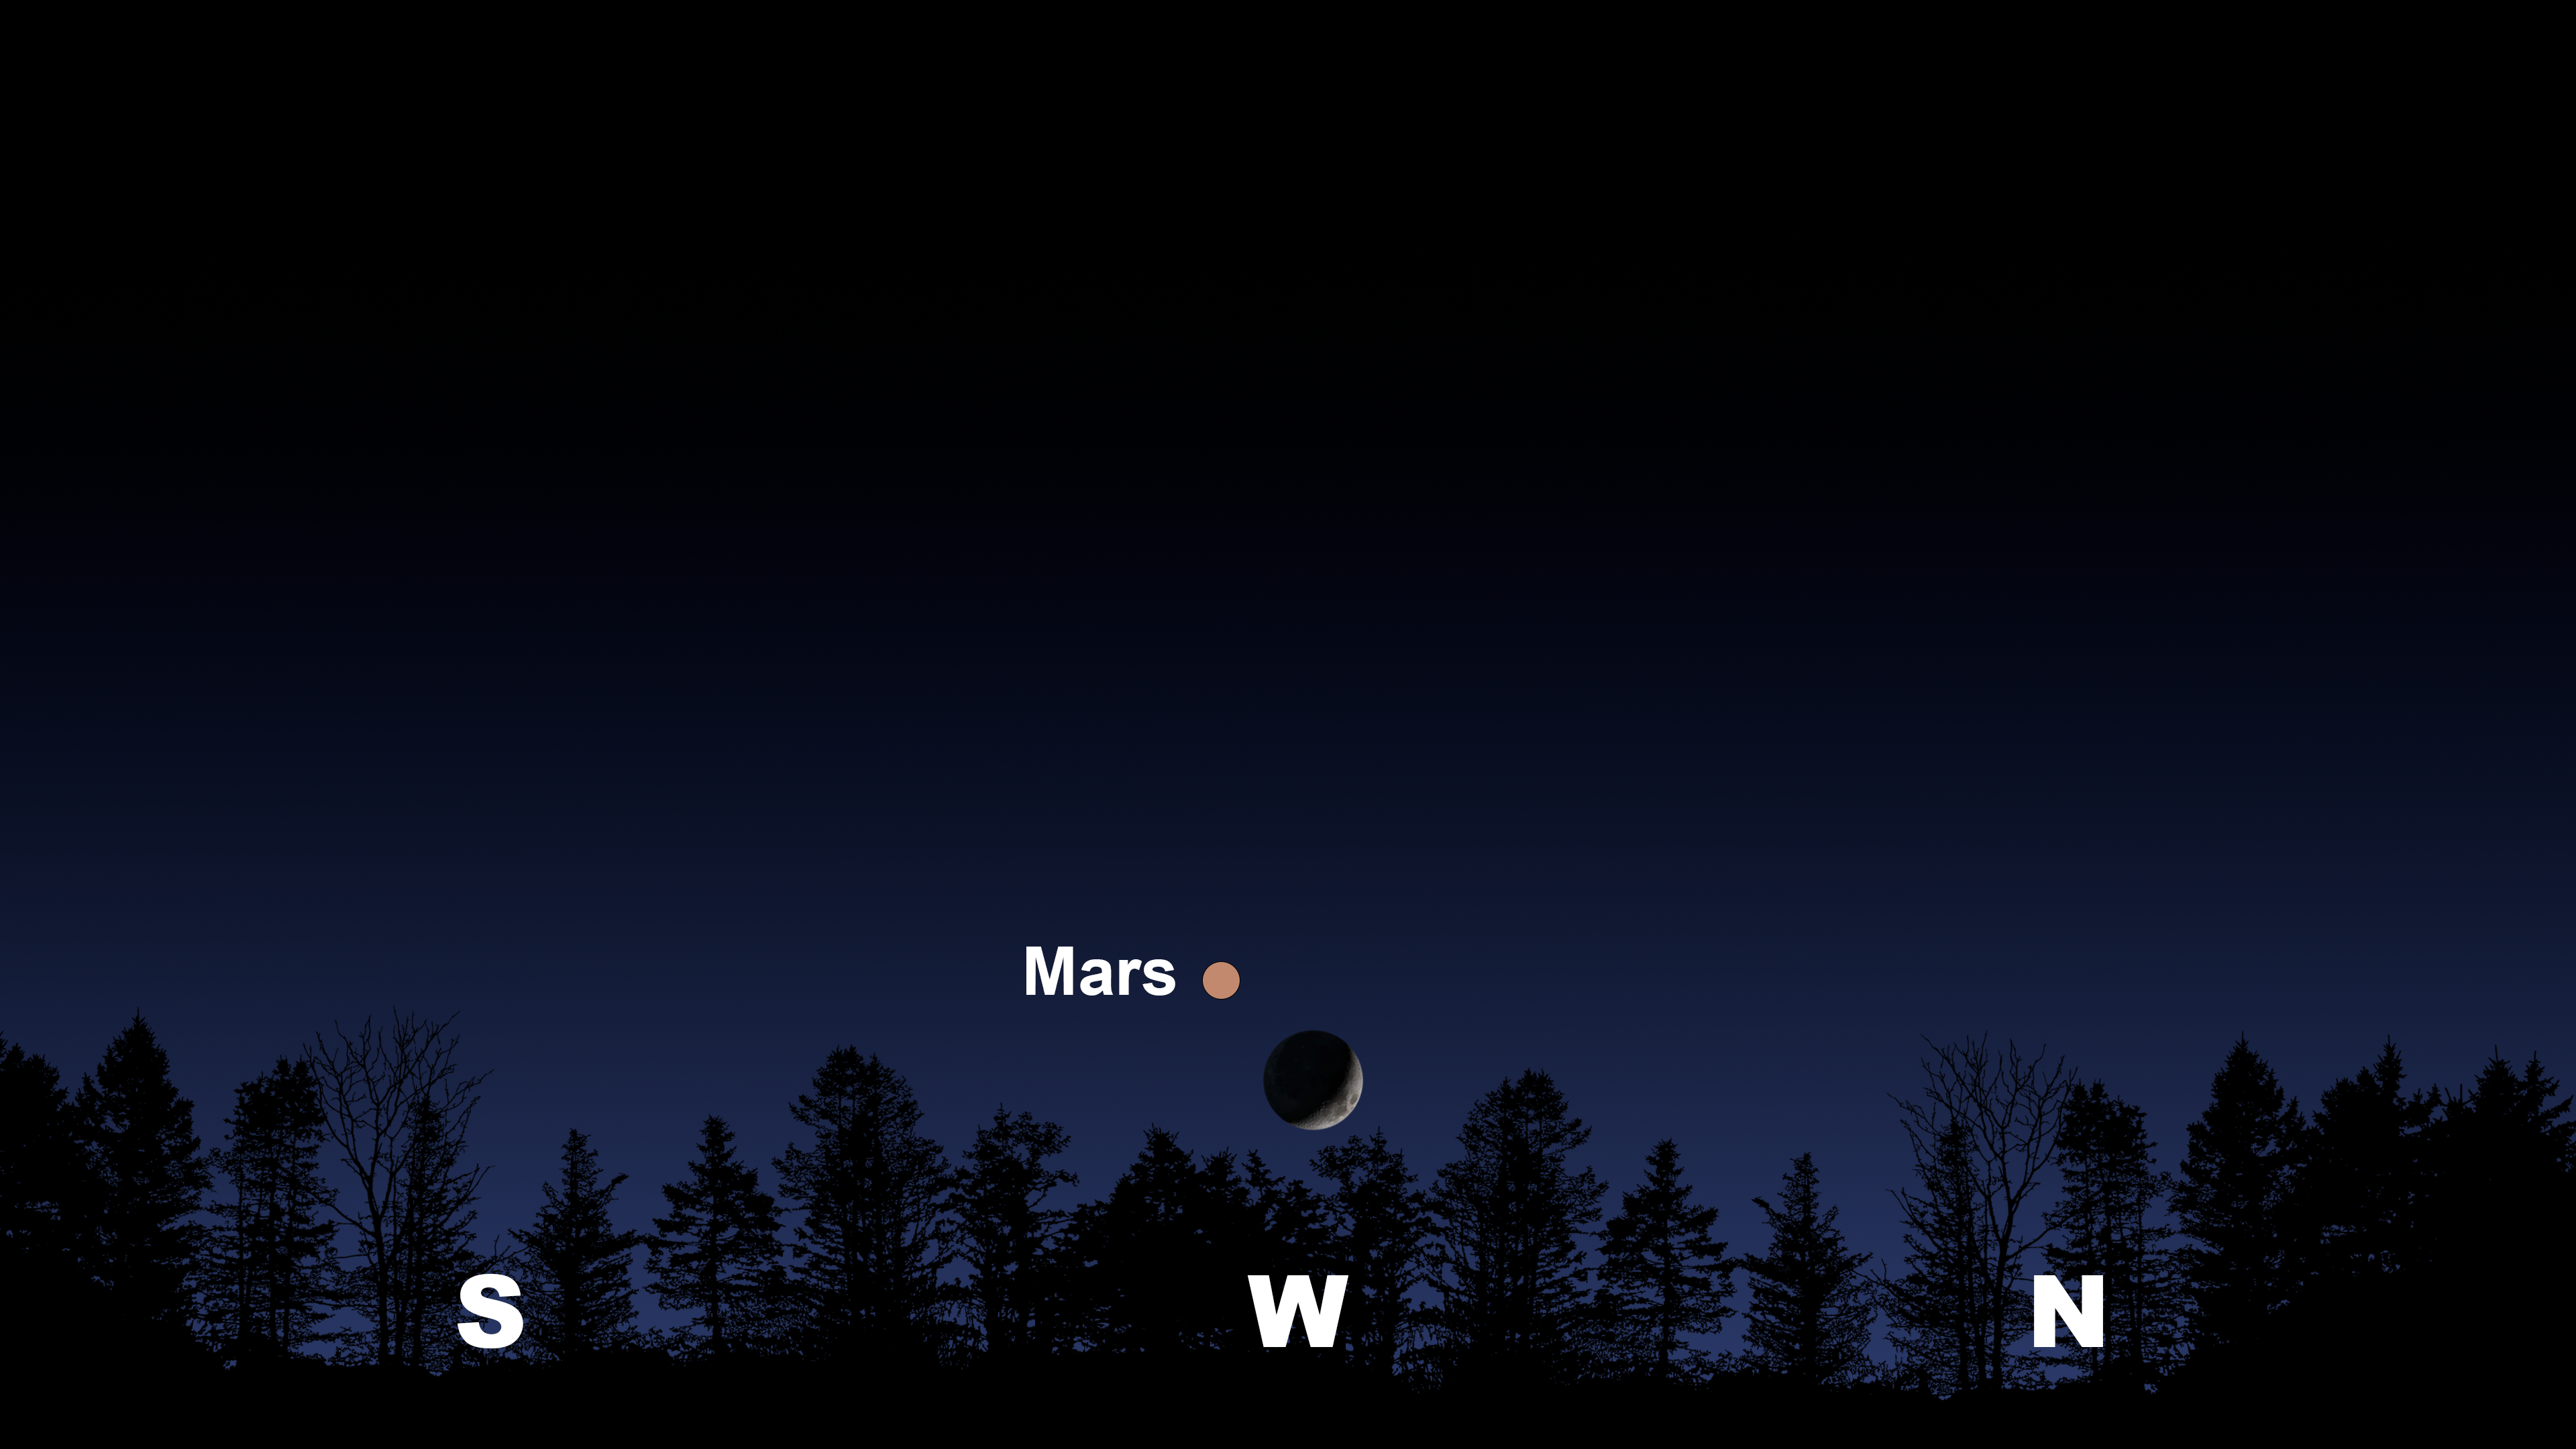

The night sky from Tucson on 27 July shortly after sunset. La Serena and Hilo will have similar views.

Credit: NOIRLab/NSF/AURA/Stellarium/J. Davis